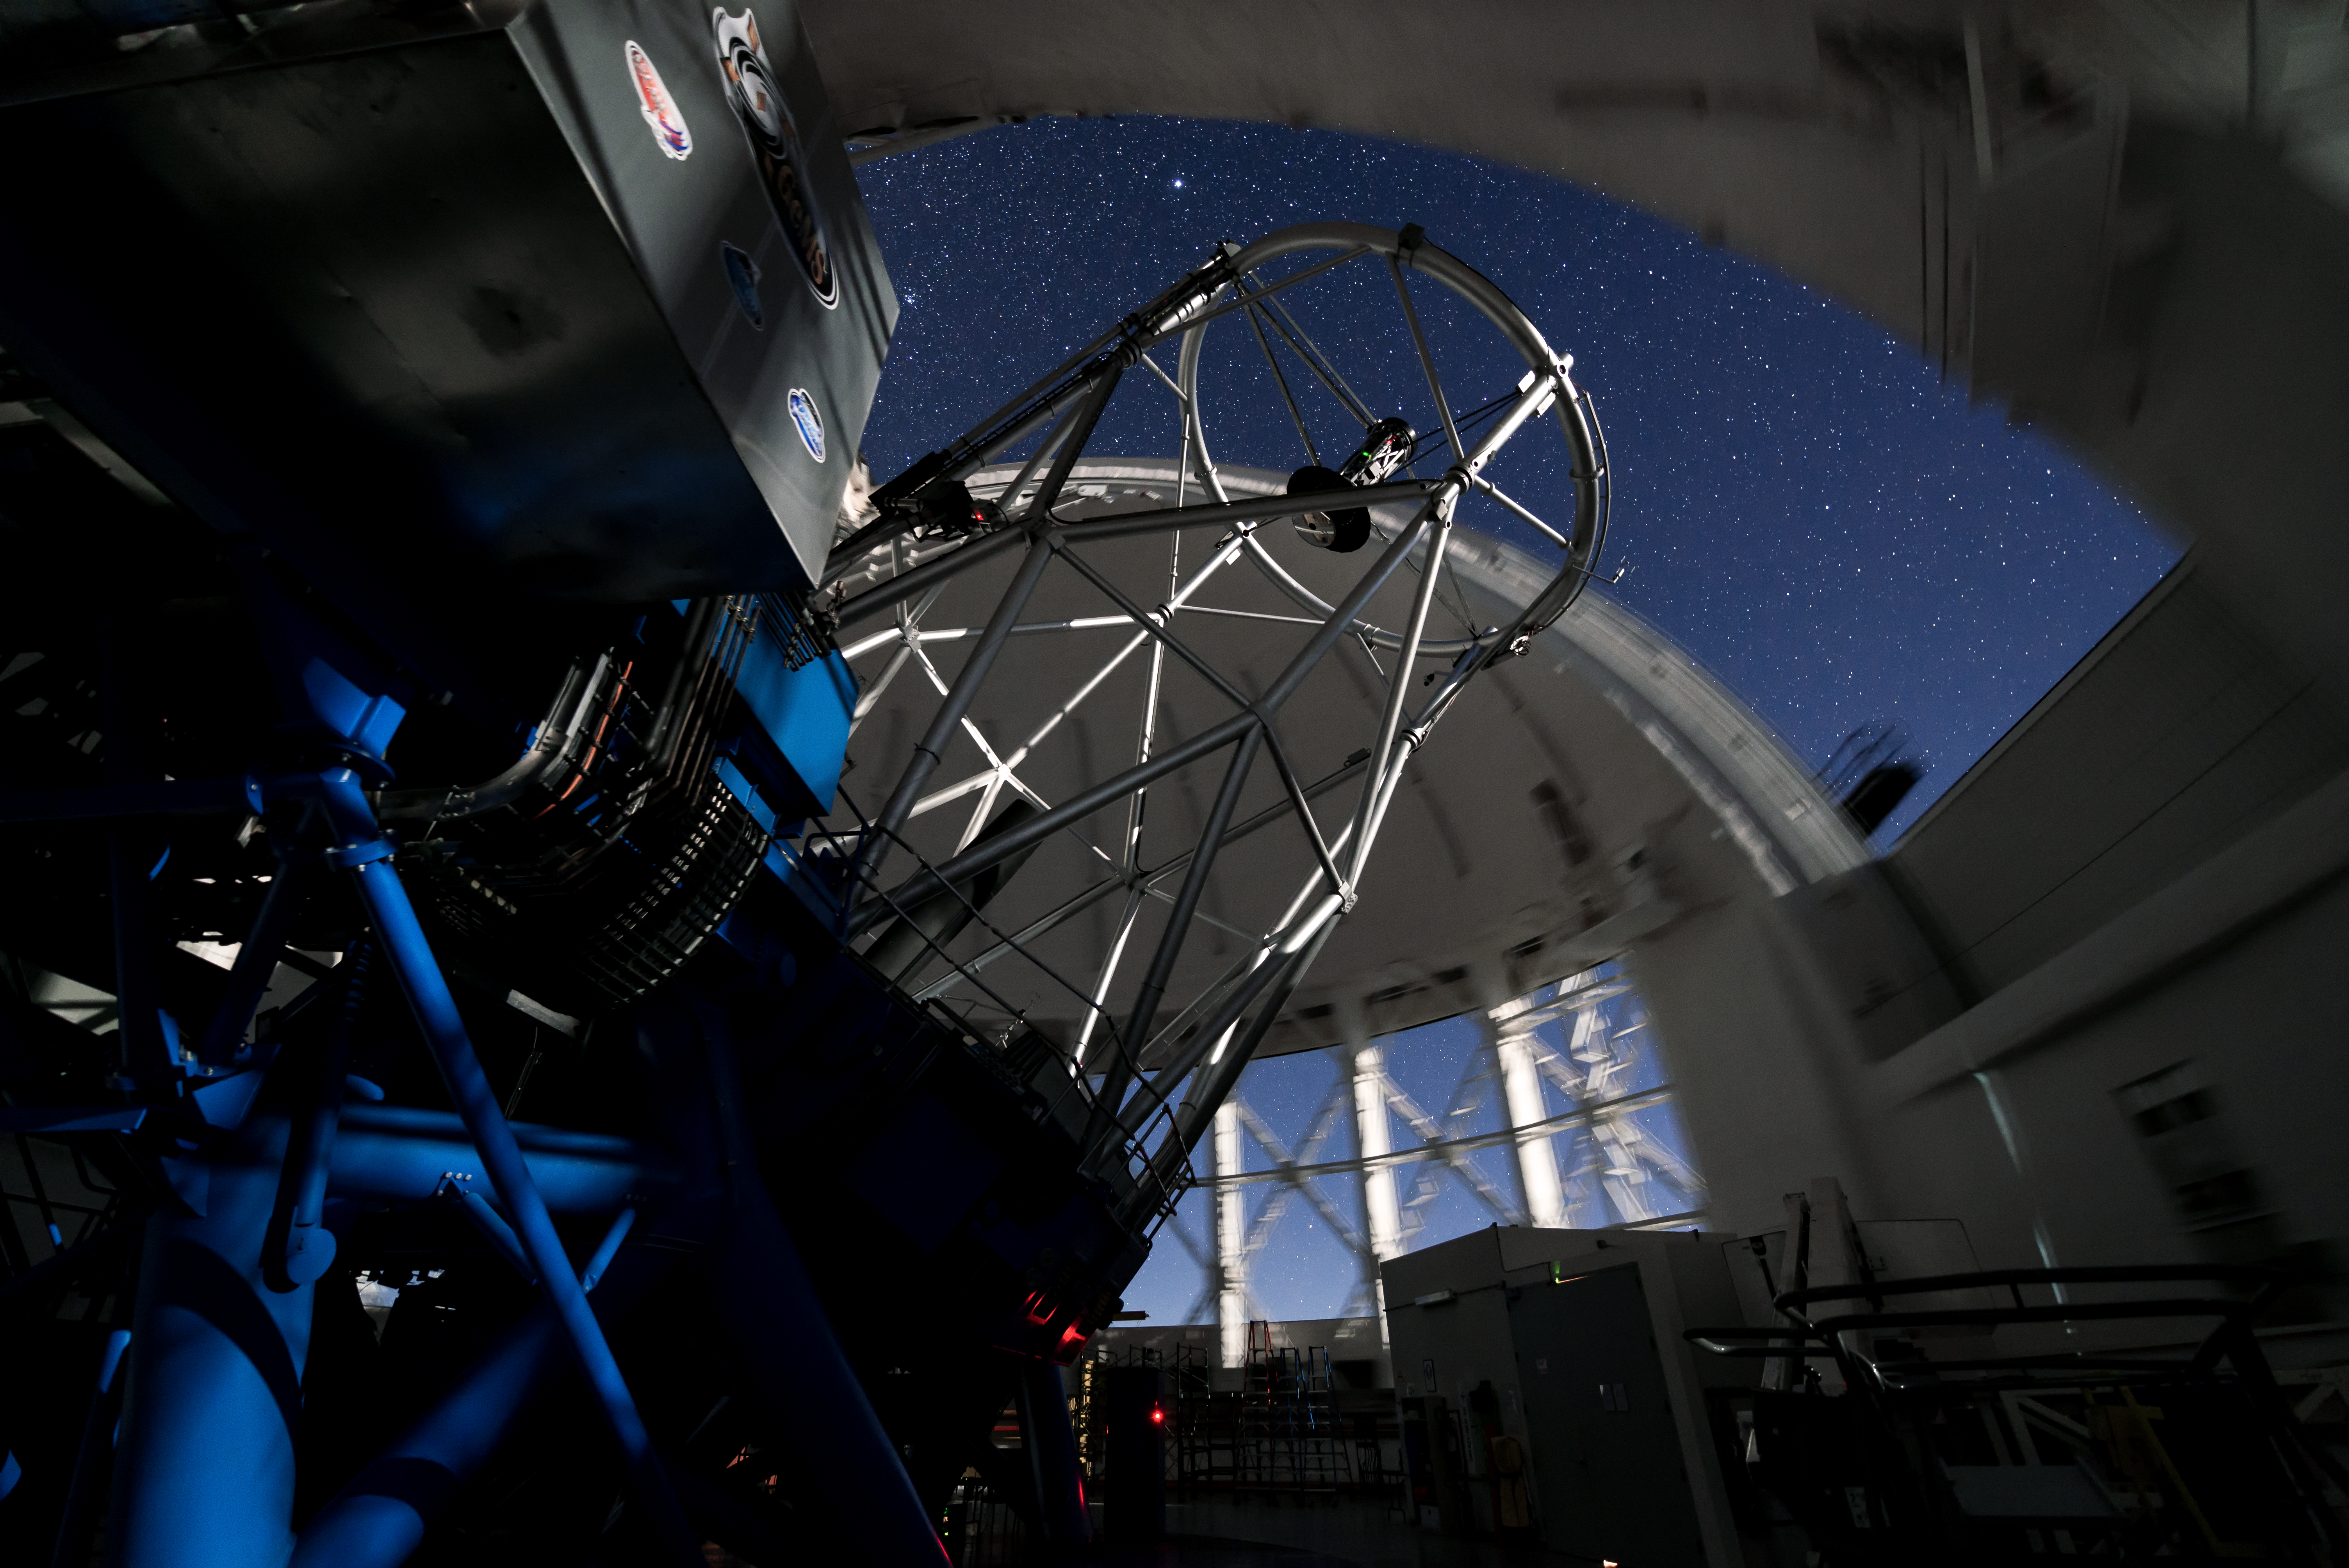

Gemini South from Below

This image features the Gemini South telescope, part of the International Gemini Observatory, a program of NSF NOIRLab.

Credit: International Gemini Observatory/NOIRLab/AURA/NSF/M. Paredes